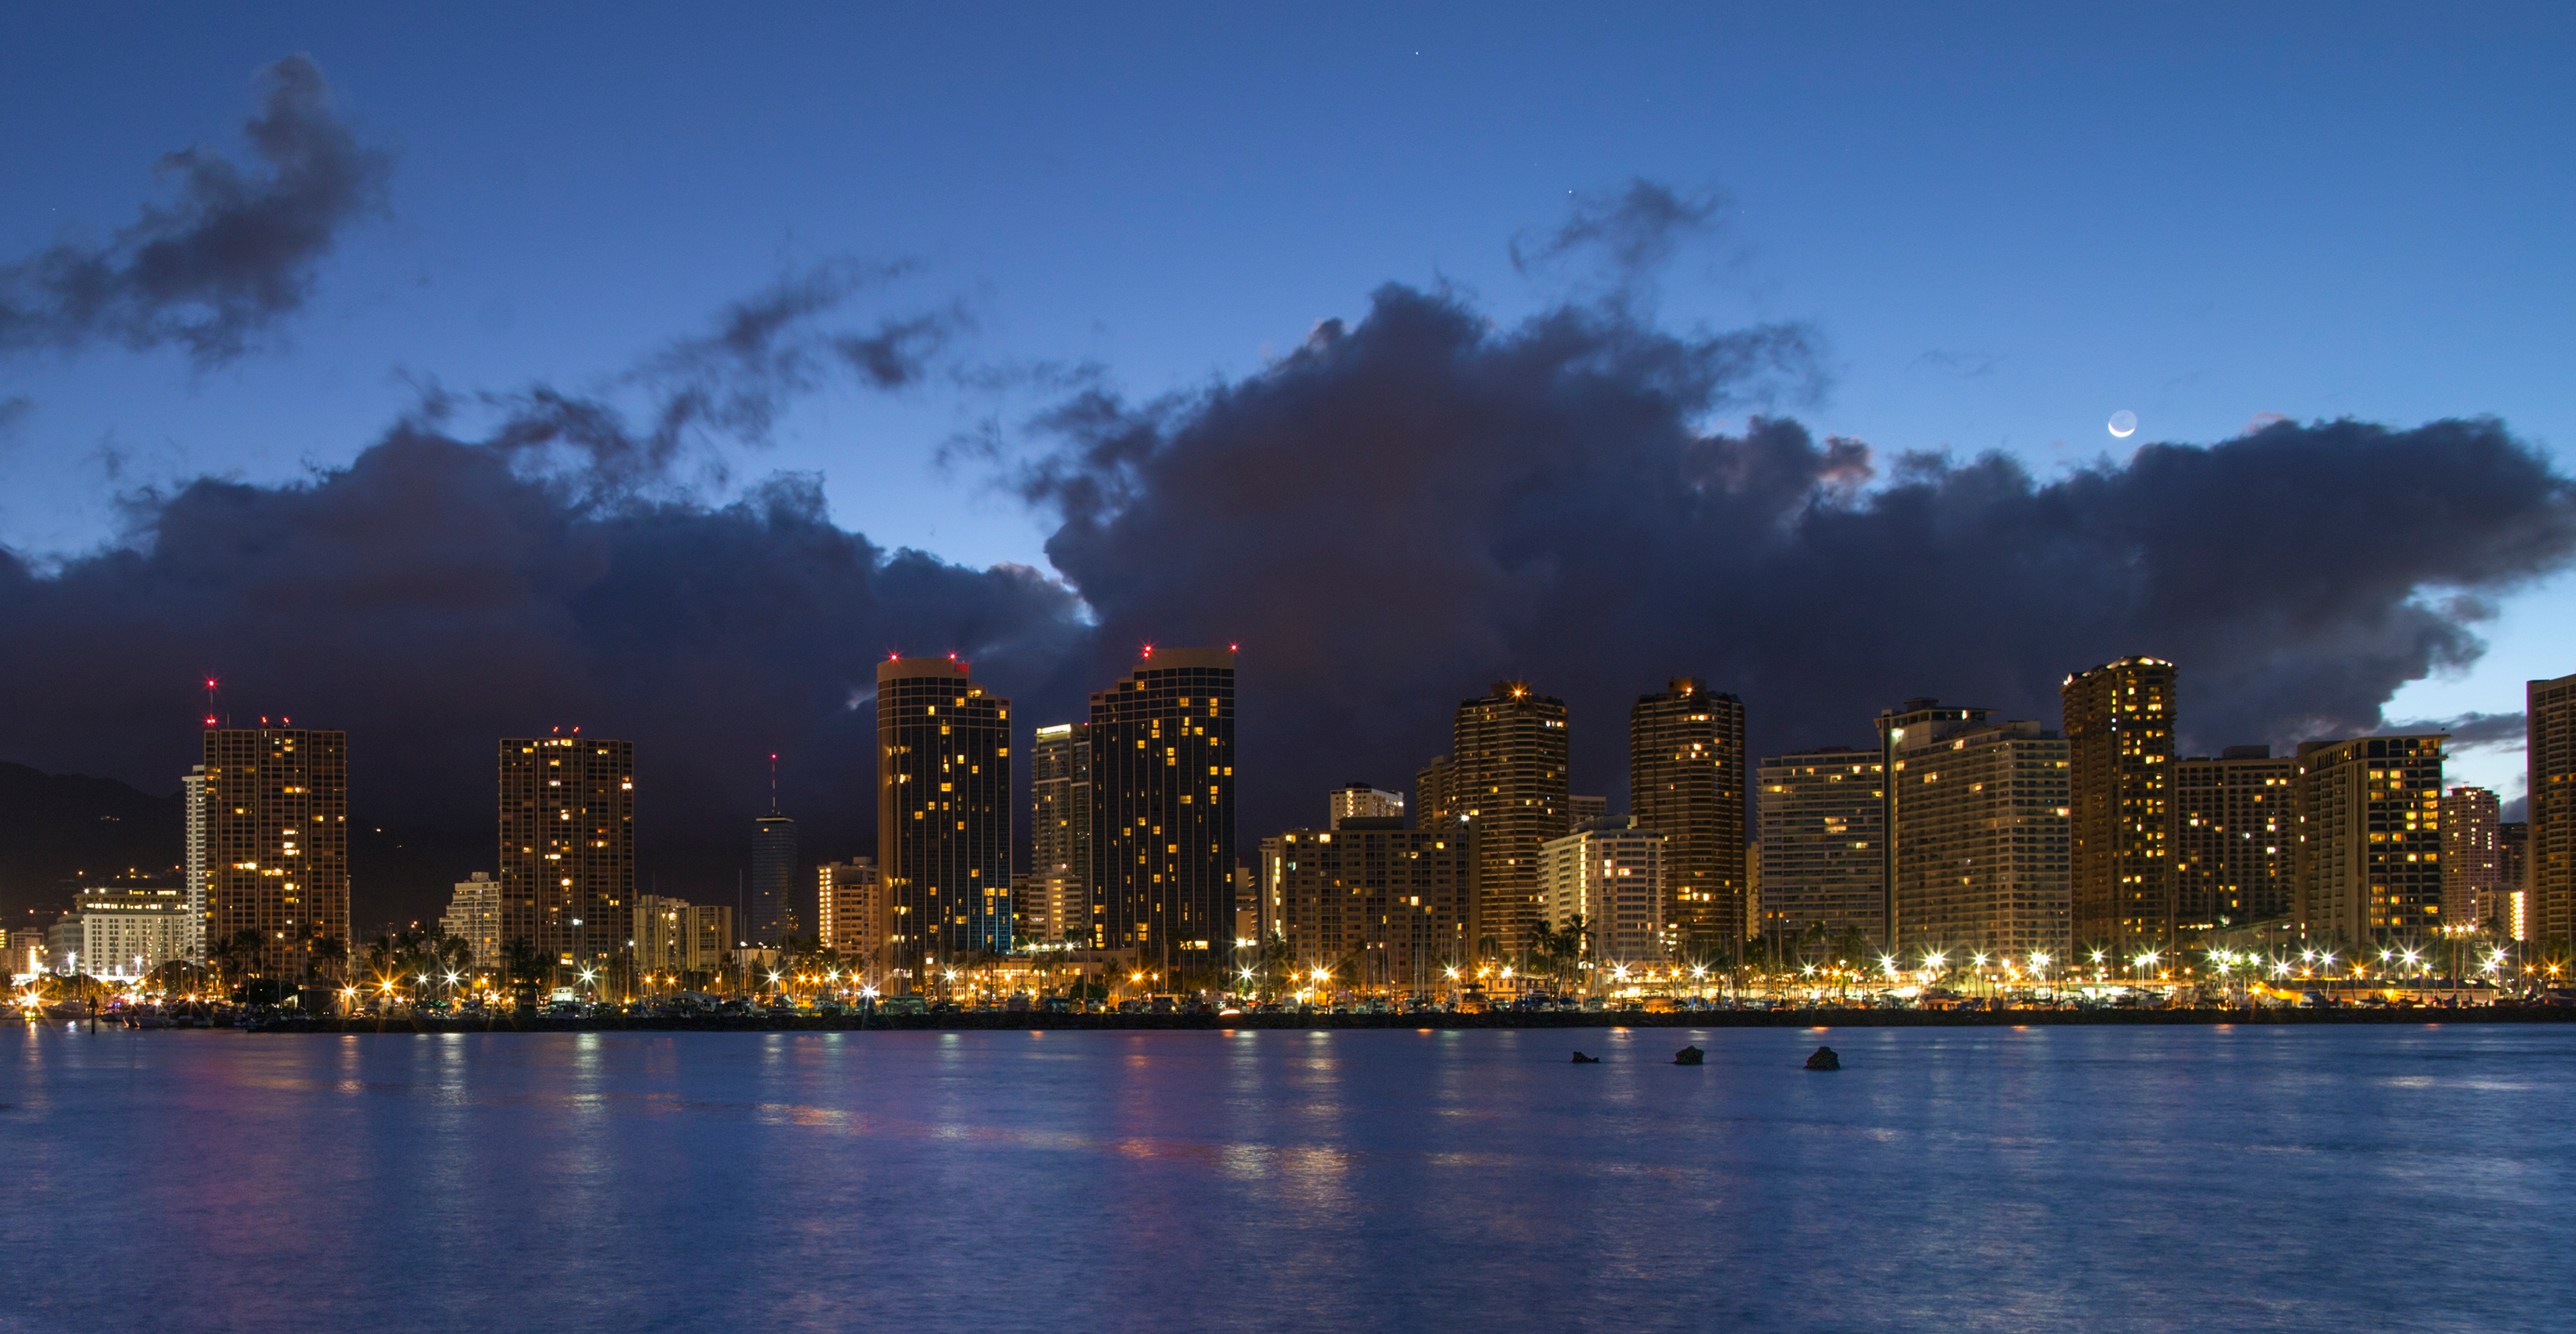

Honolulu skyline in the evening

The glittering evening skyline of Honolulu, backdropped by a mass of inky cloud.

Credit: IAU/B. Tafreshi (twanight.org)